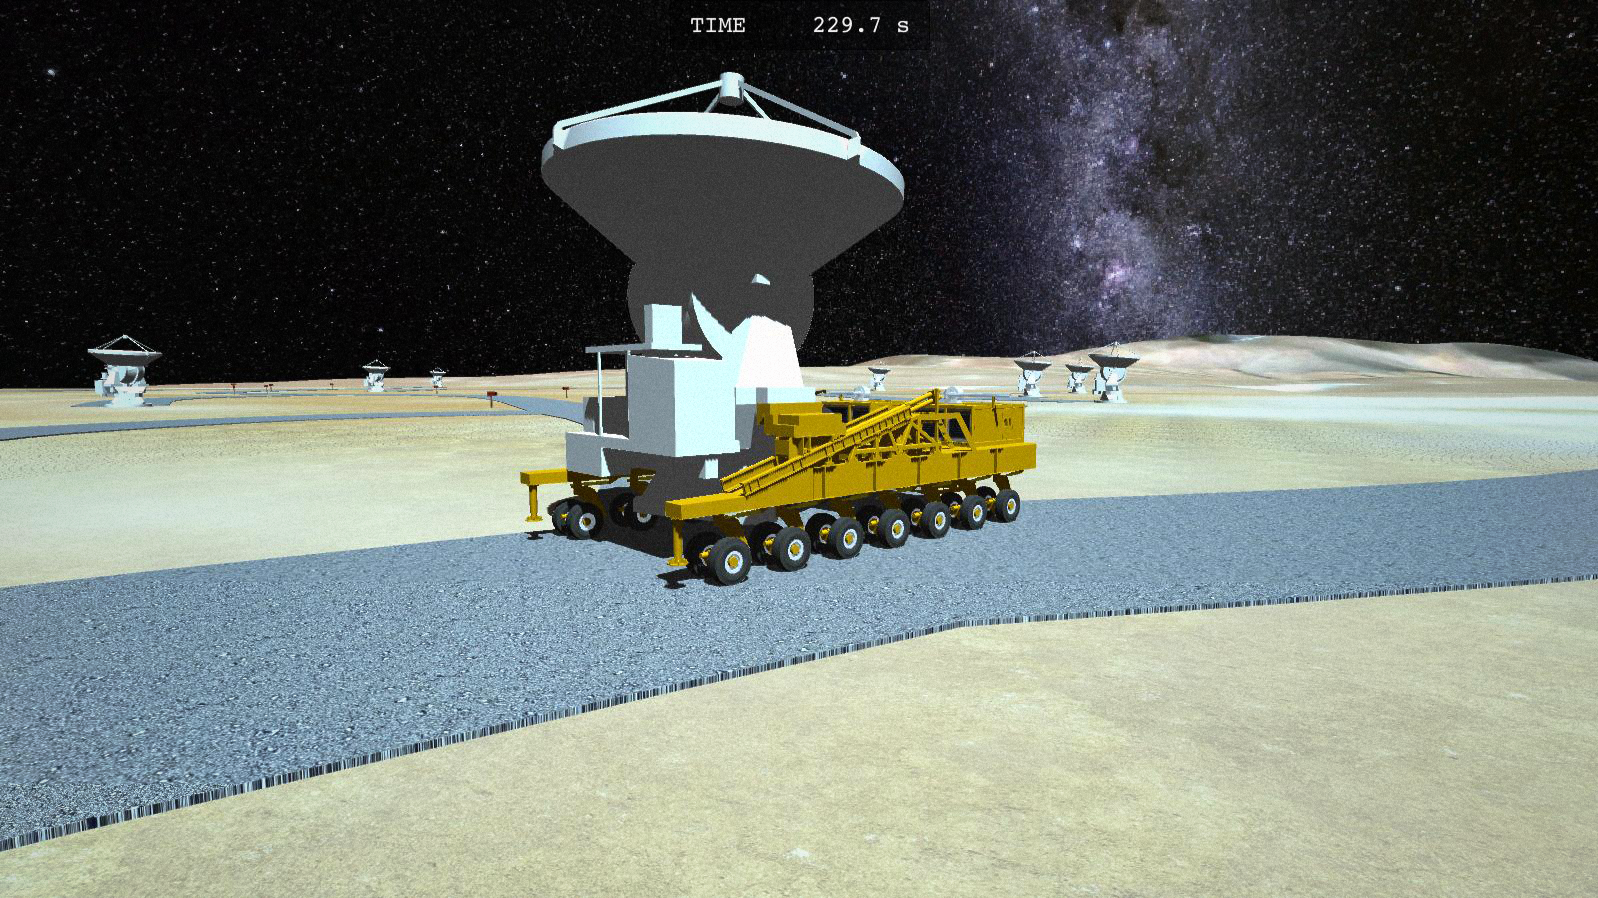

Screenshot from Chajnantor: Race Against Time

A new game called Chajnantor: Race Against Time now gives you the chance to be at the controls of an ALMA transporter and to explore the top of the Chajnantor Plateau. Race the 130-tonne behemoths against the clock, or against another player, to try to successfully place the ALMA antennas at the required locations. Play Chajnantor: Race Against Time in your web browser here as a Unity-based game.

Credit: Juan Antonio Marrero Hernández/ESO